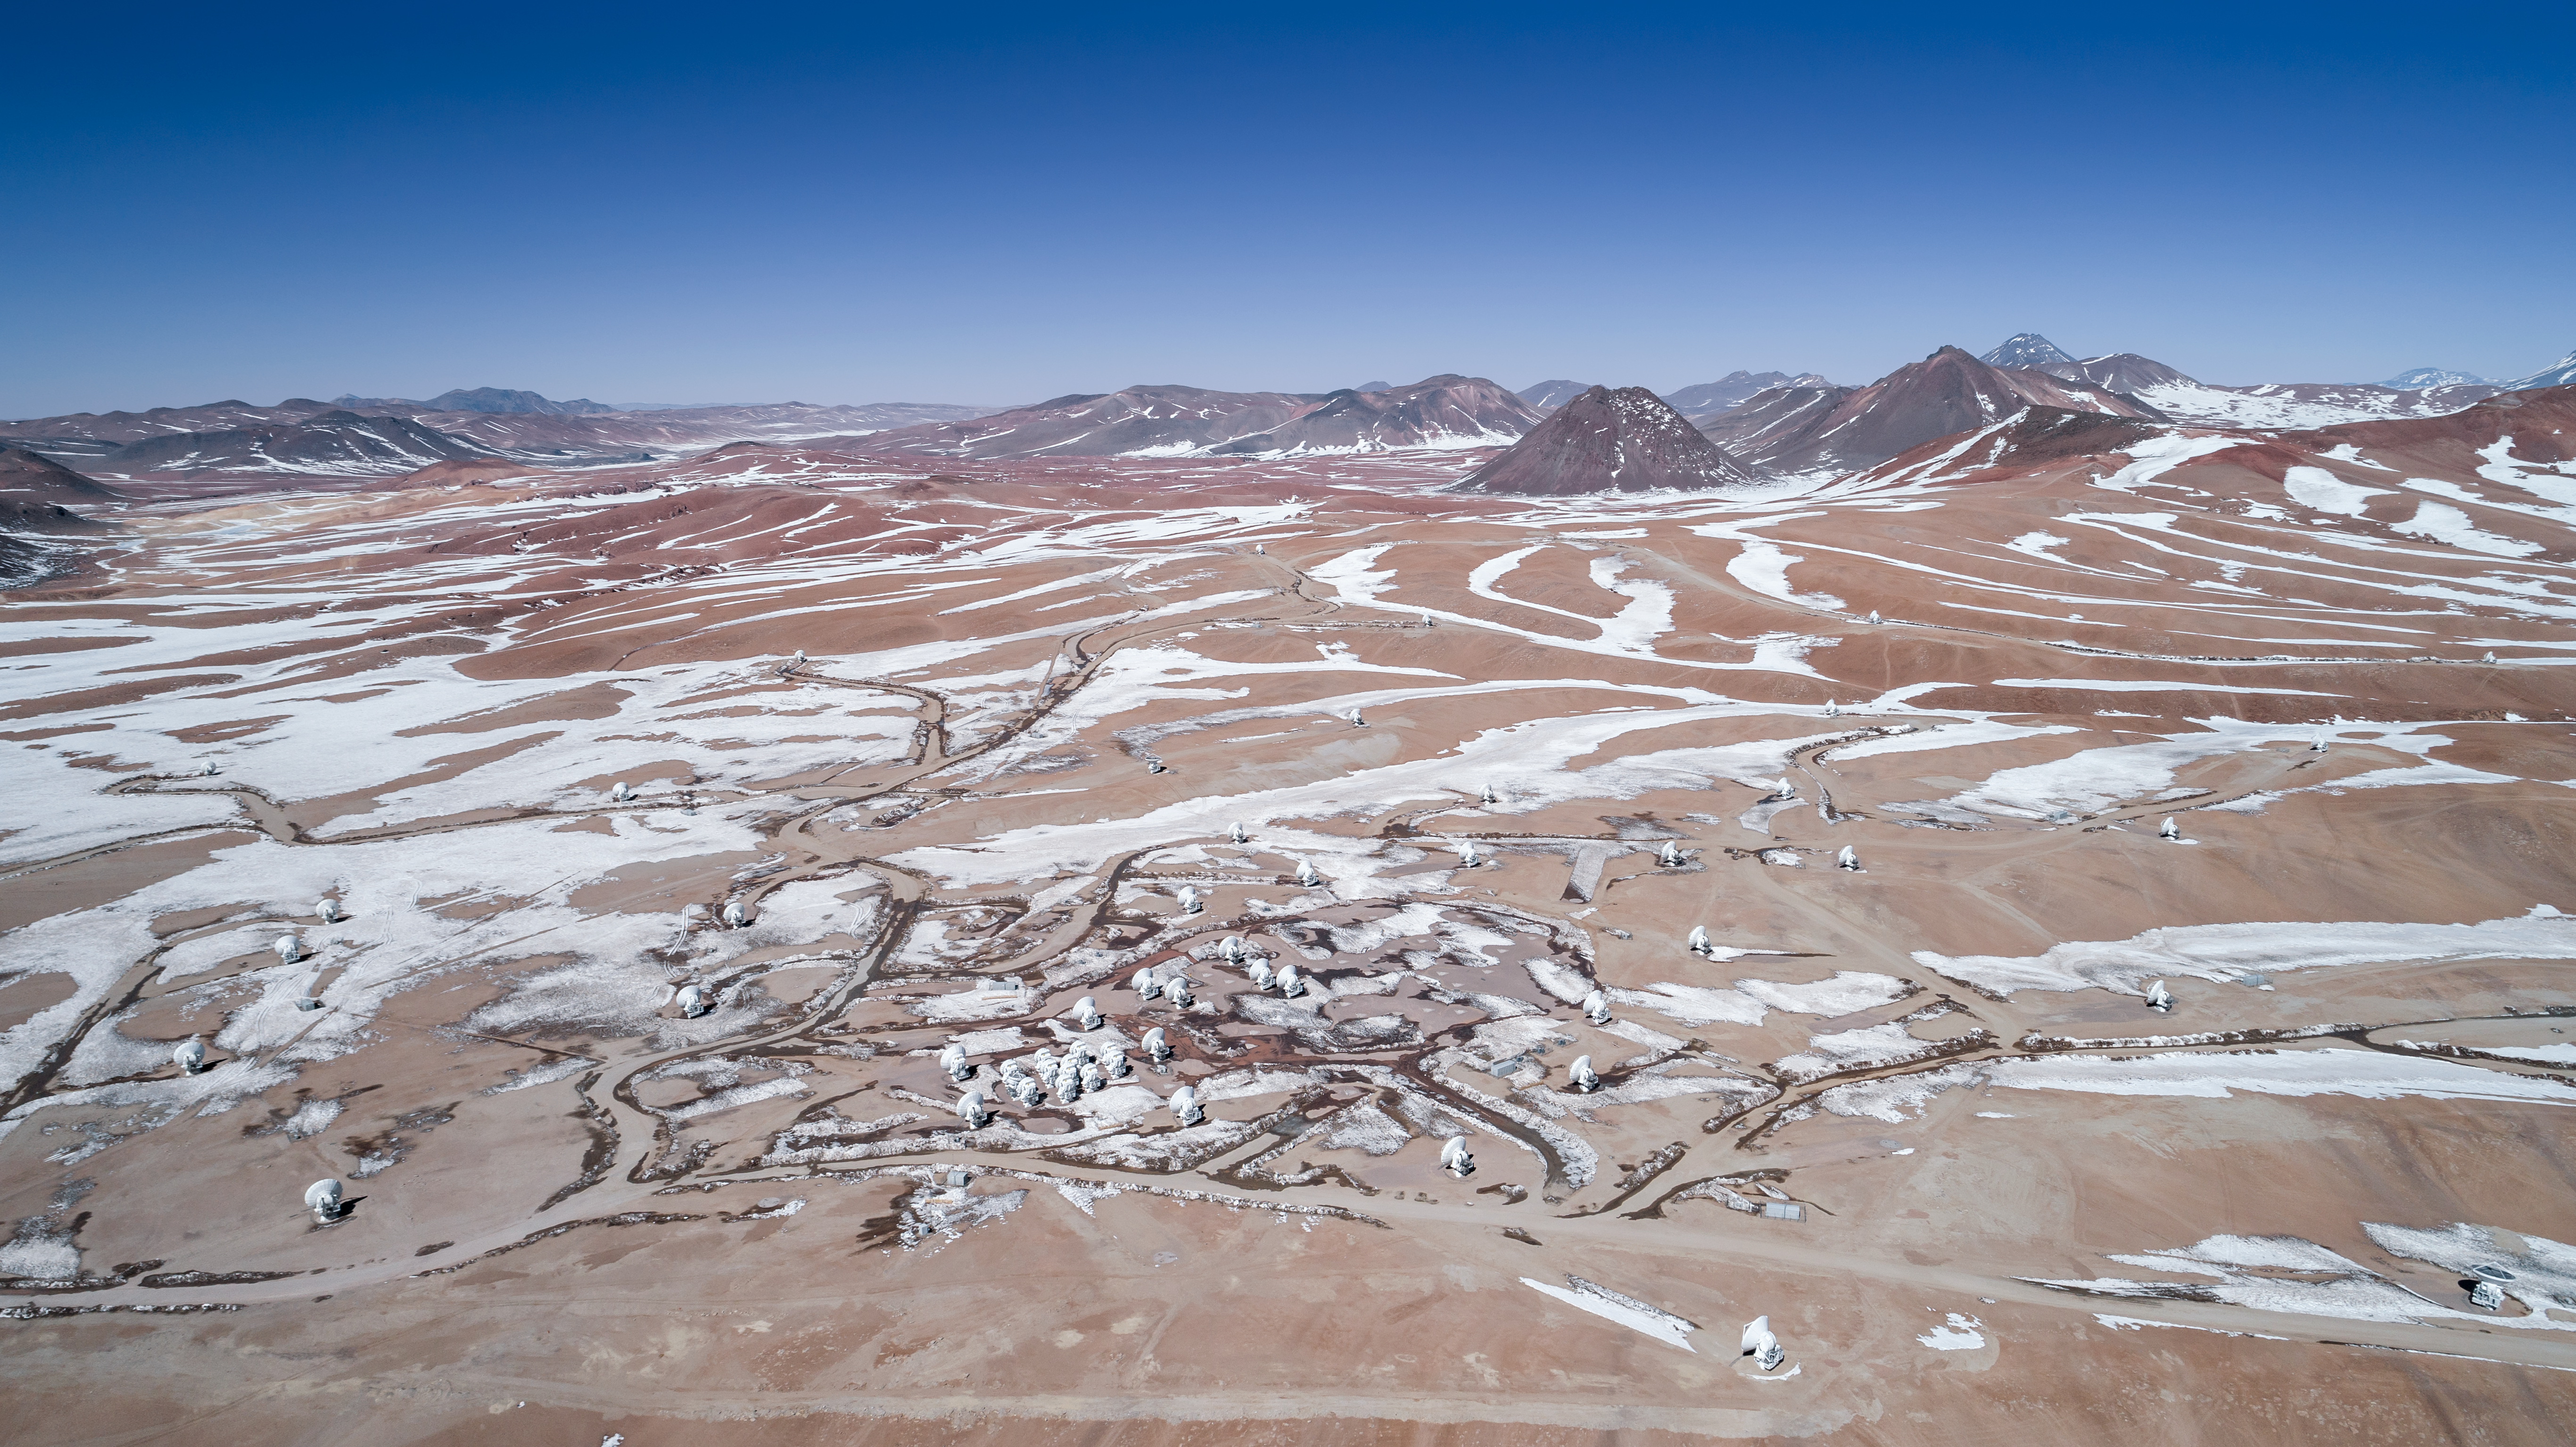

Snow, telescopes and mountains

This aerial view captures a set-up of the moveable Atacama Large Millimeter/submillimeter Array (ALMA) (below) among the snow and mountains of the picturesque Chajnantor Plateau.

Credit: ALMA (ESO/NAOJ/NRAO)